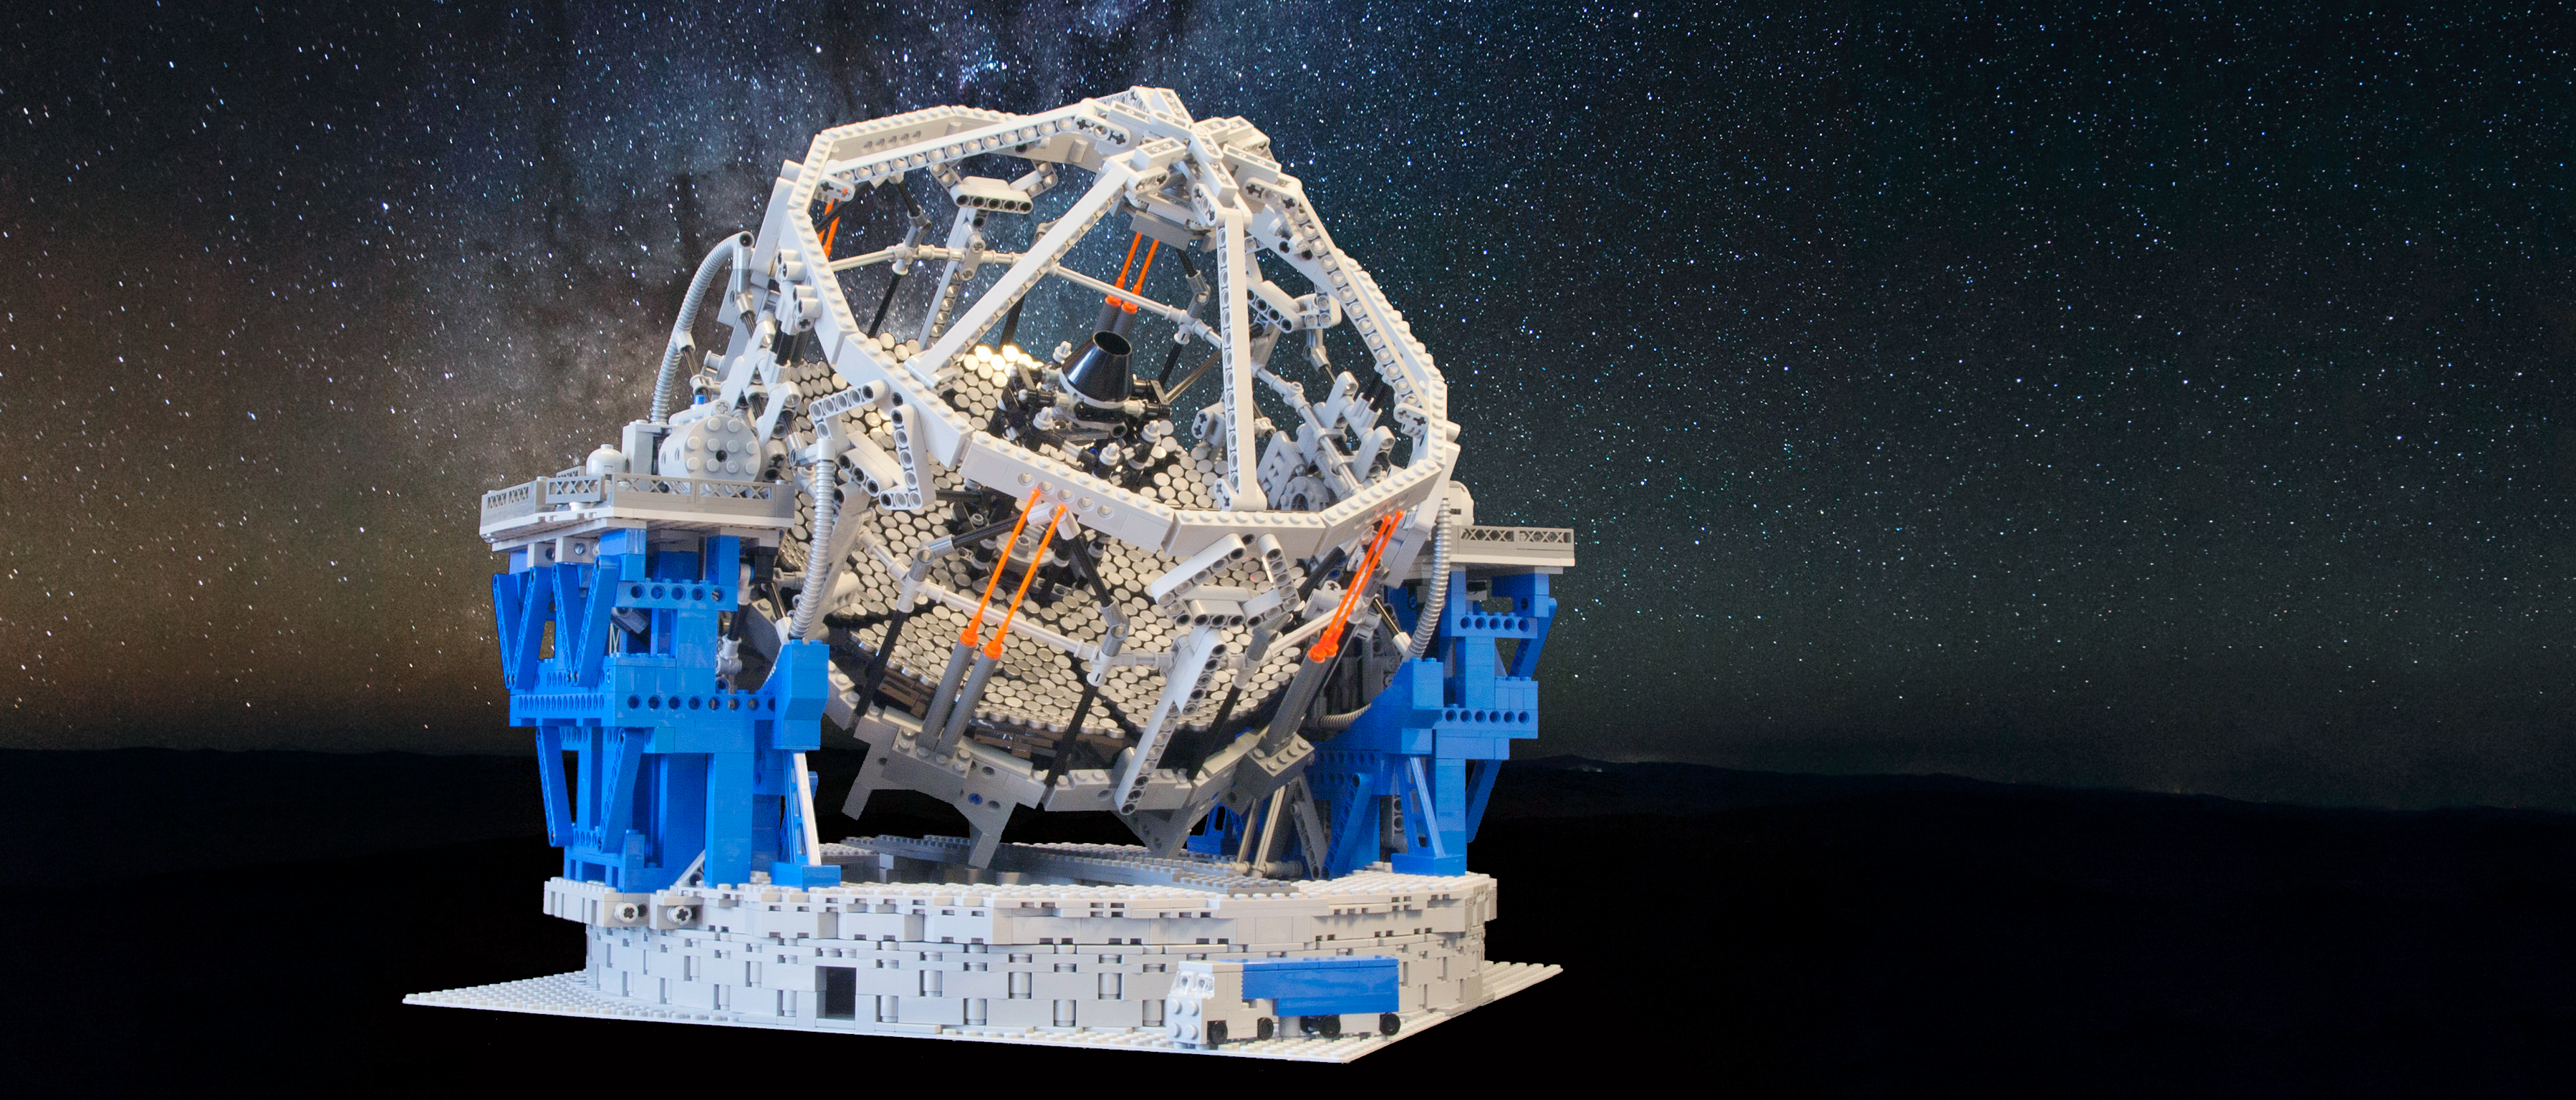

High-resolution photo of the E-ELT LEGO model

A model of the E-ELT made of 5274 LEGO© bricks! The total cost of the model, which has a scale of approximately 1:150, is about 600 Euros.

Credit: Frans Snik/ESO